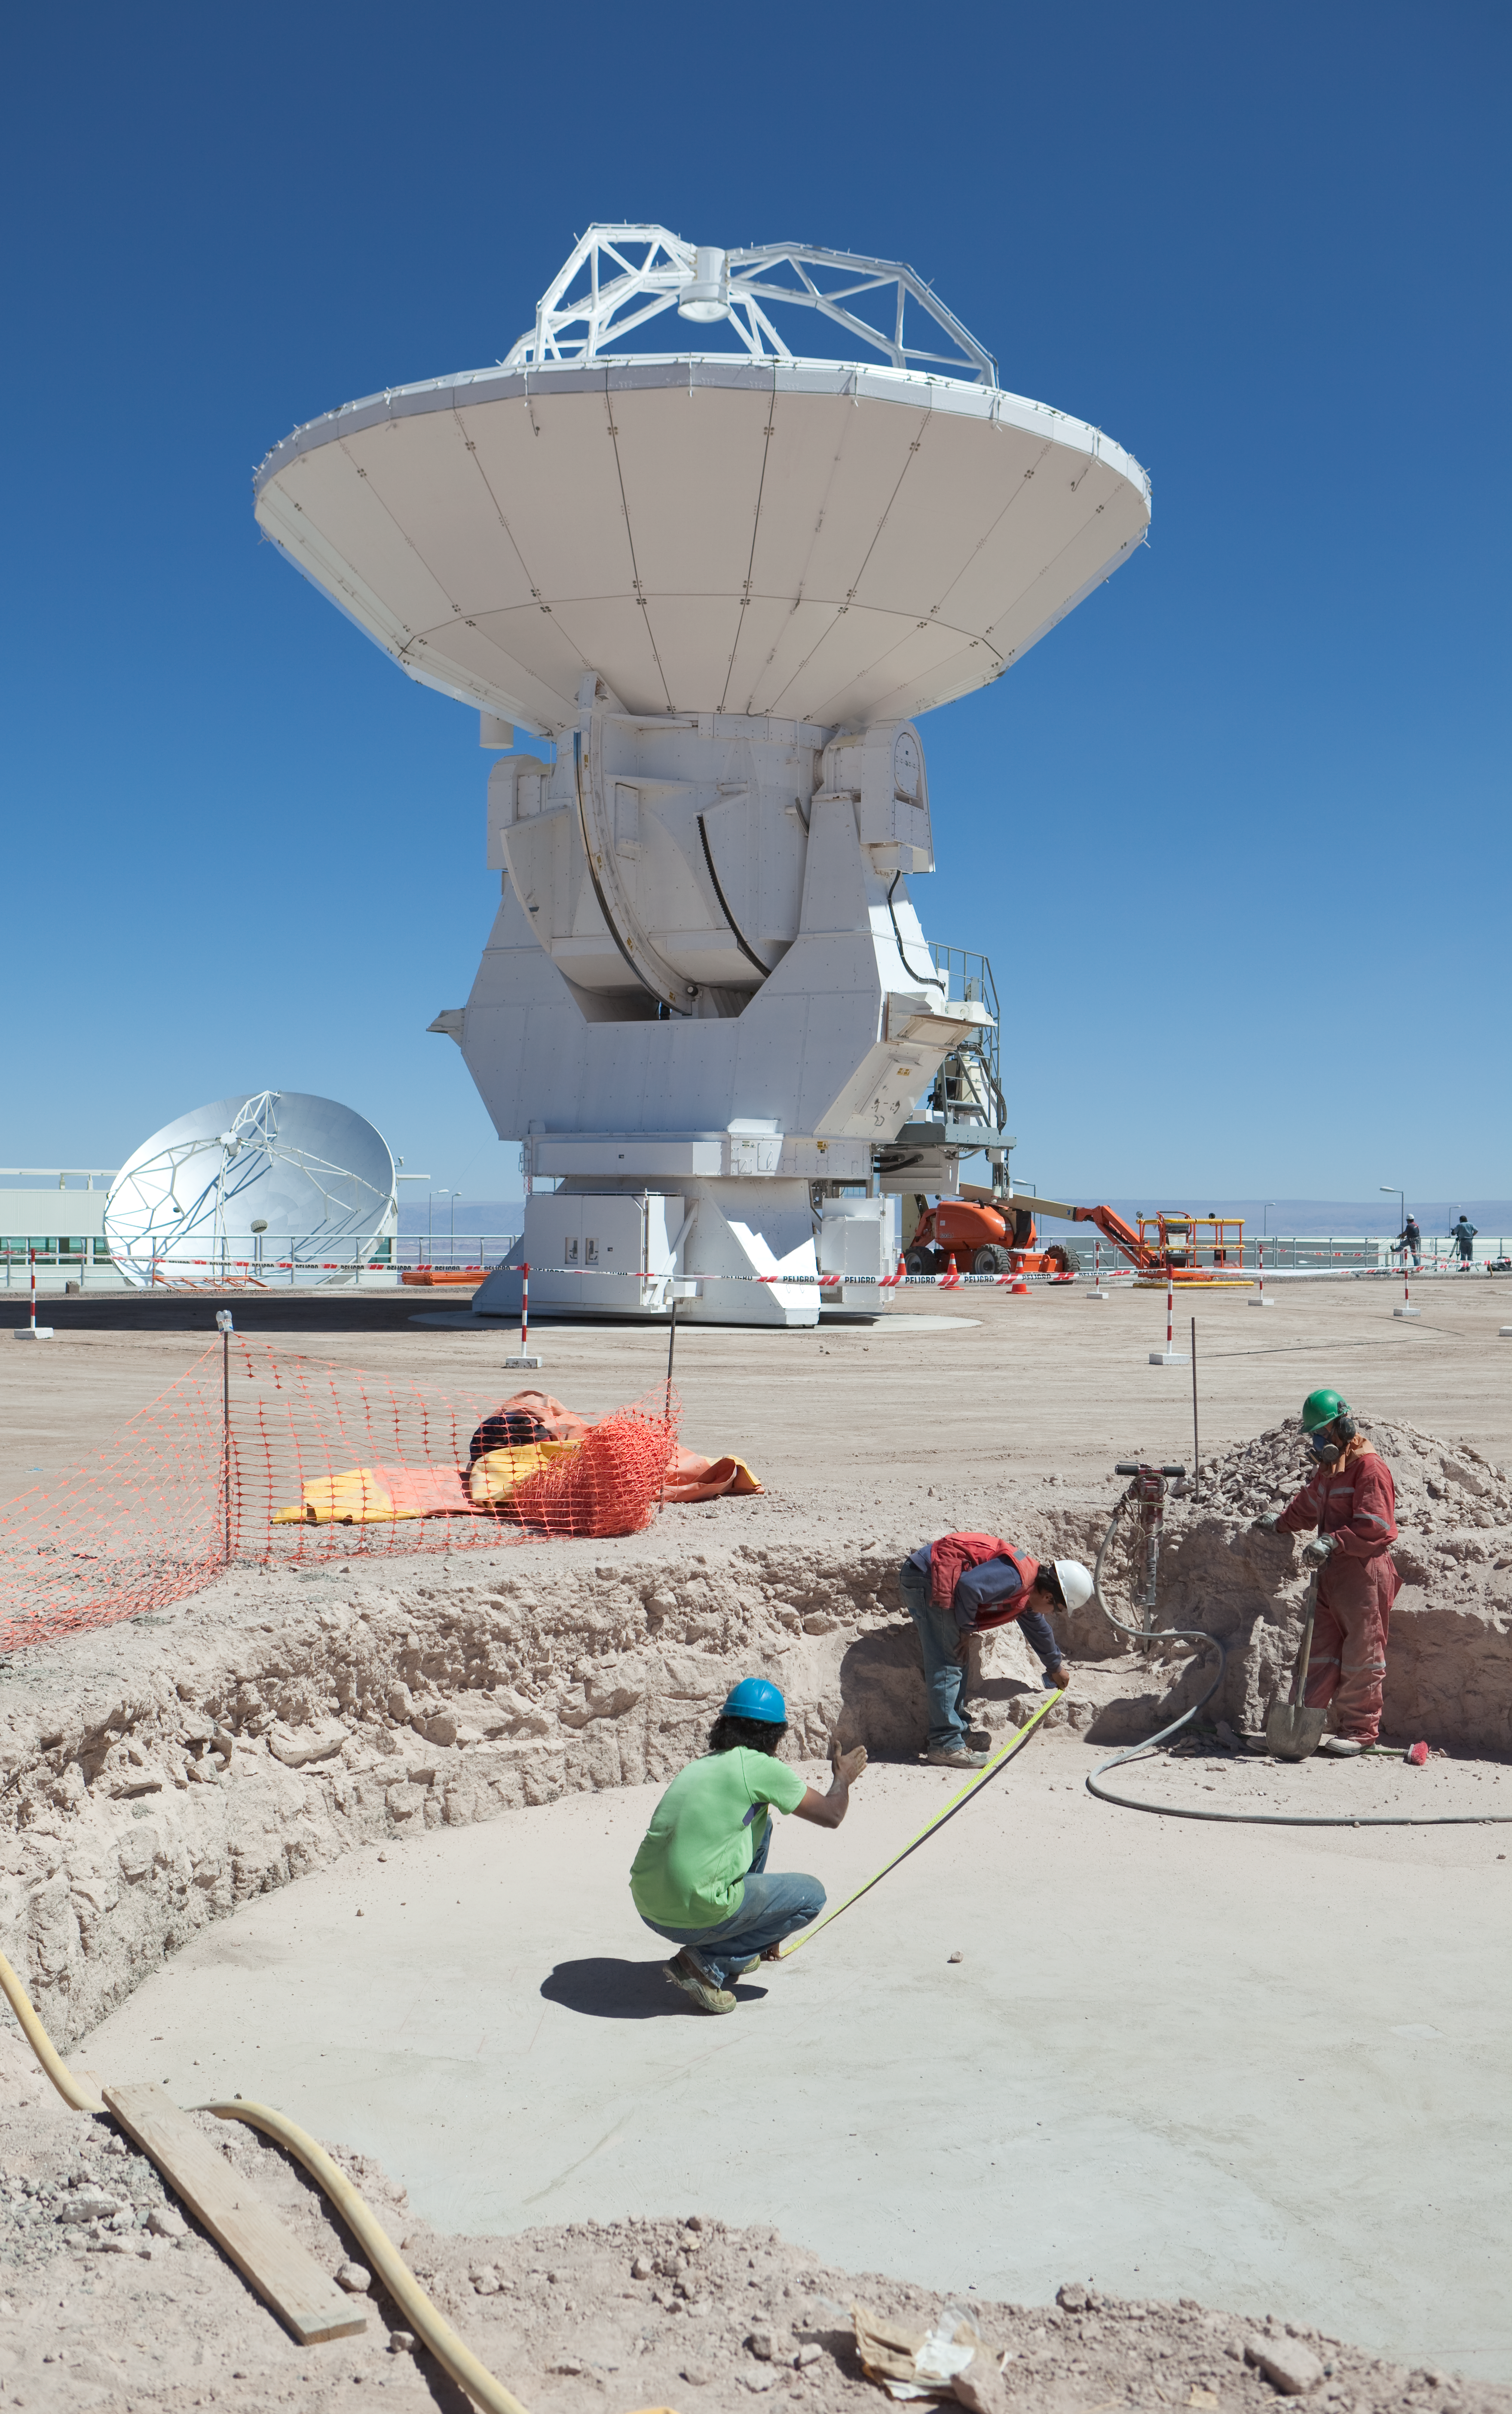

ALMA antenna from Melco at the OSF

A 12-metre diameter antenna for ALMA, manufactured by Mitsubishi Electric Corporation (Melco), seen here at the Operations Support Facility (OSF). Image taken in March 2009.

Credit: ALMA (ESO/NAOJ/NRAO)